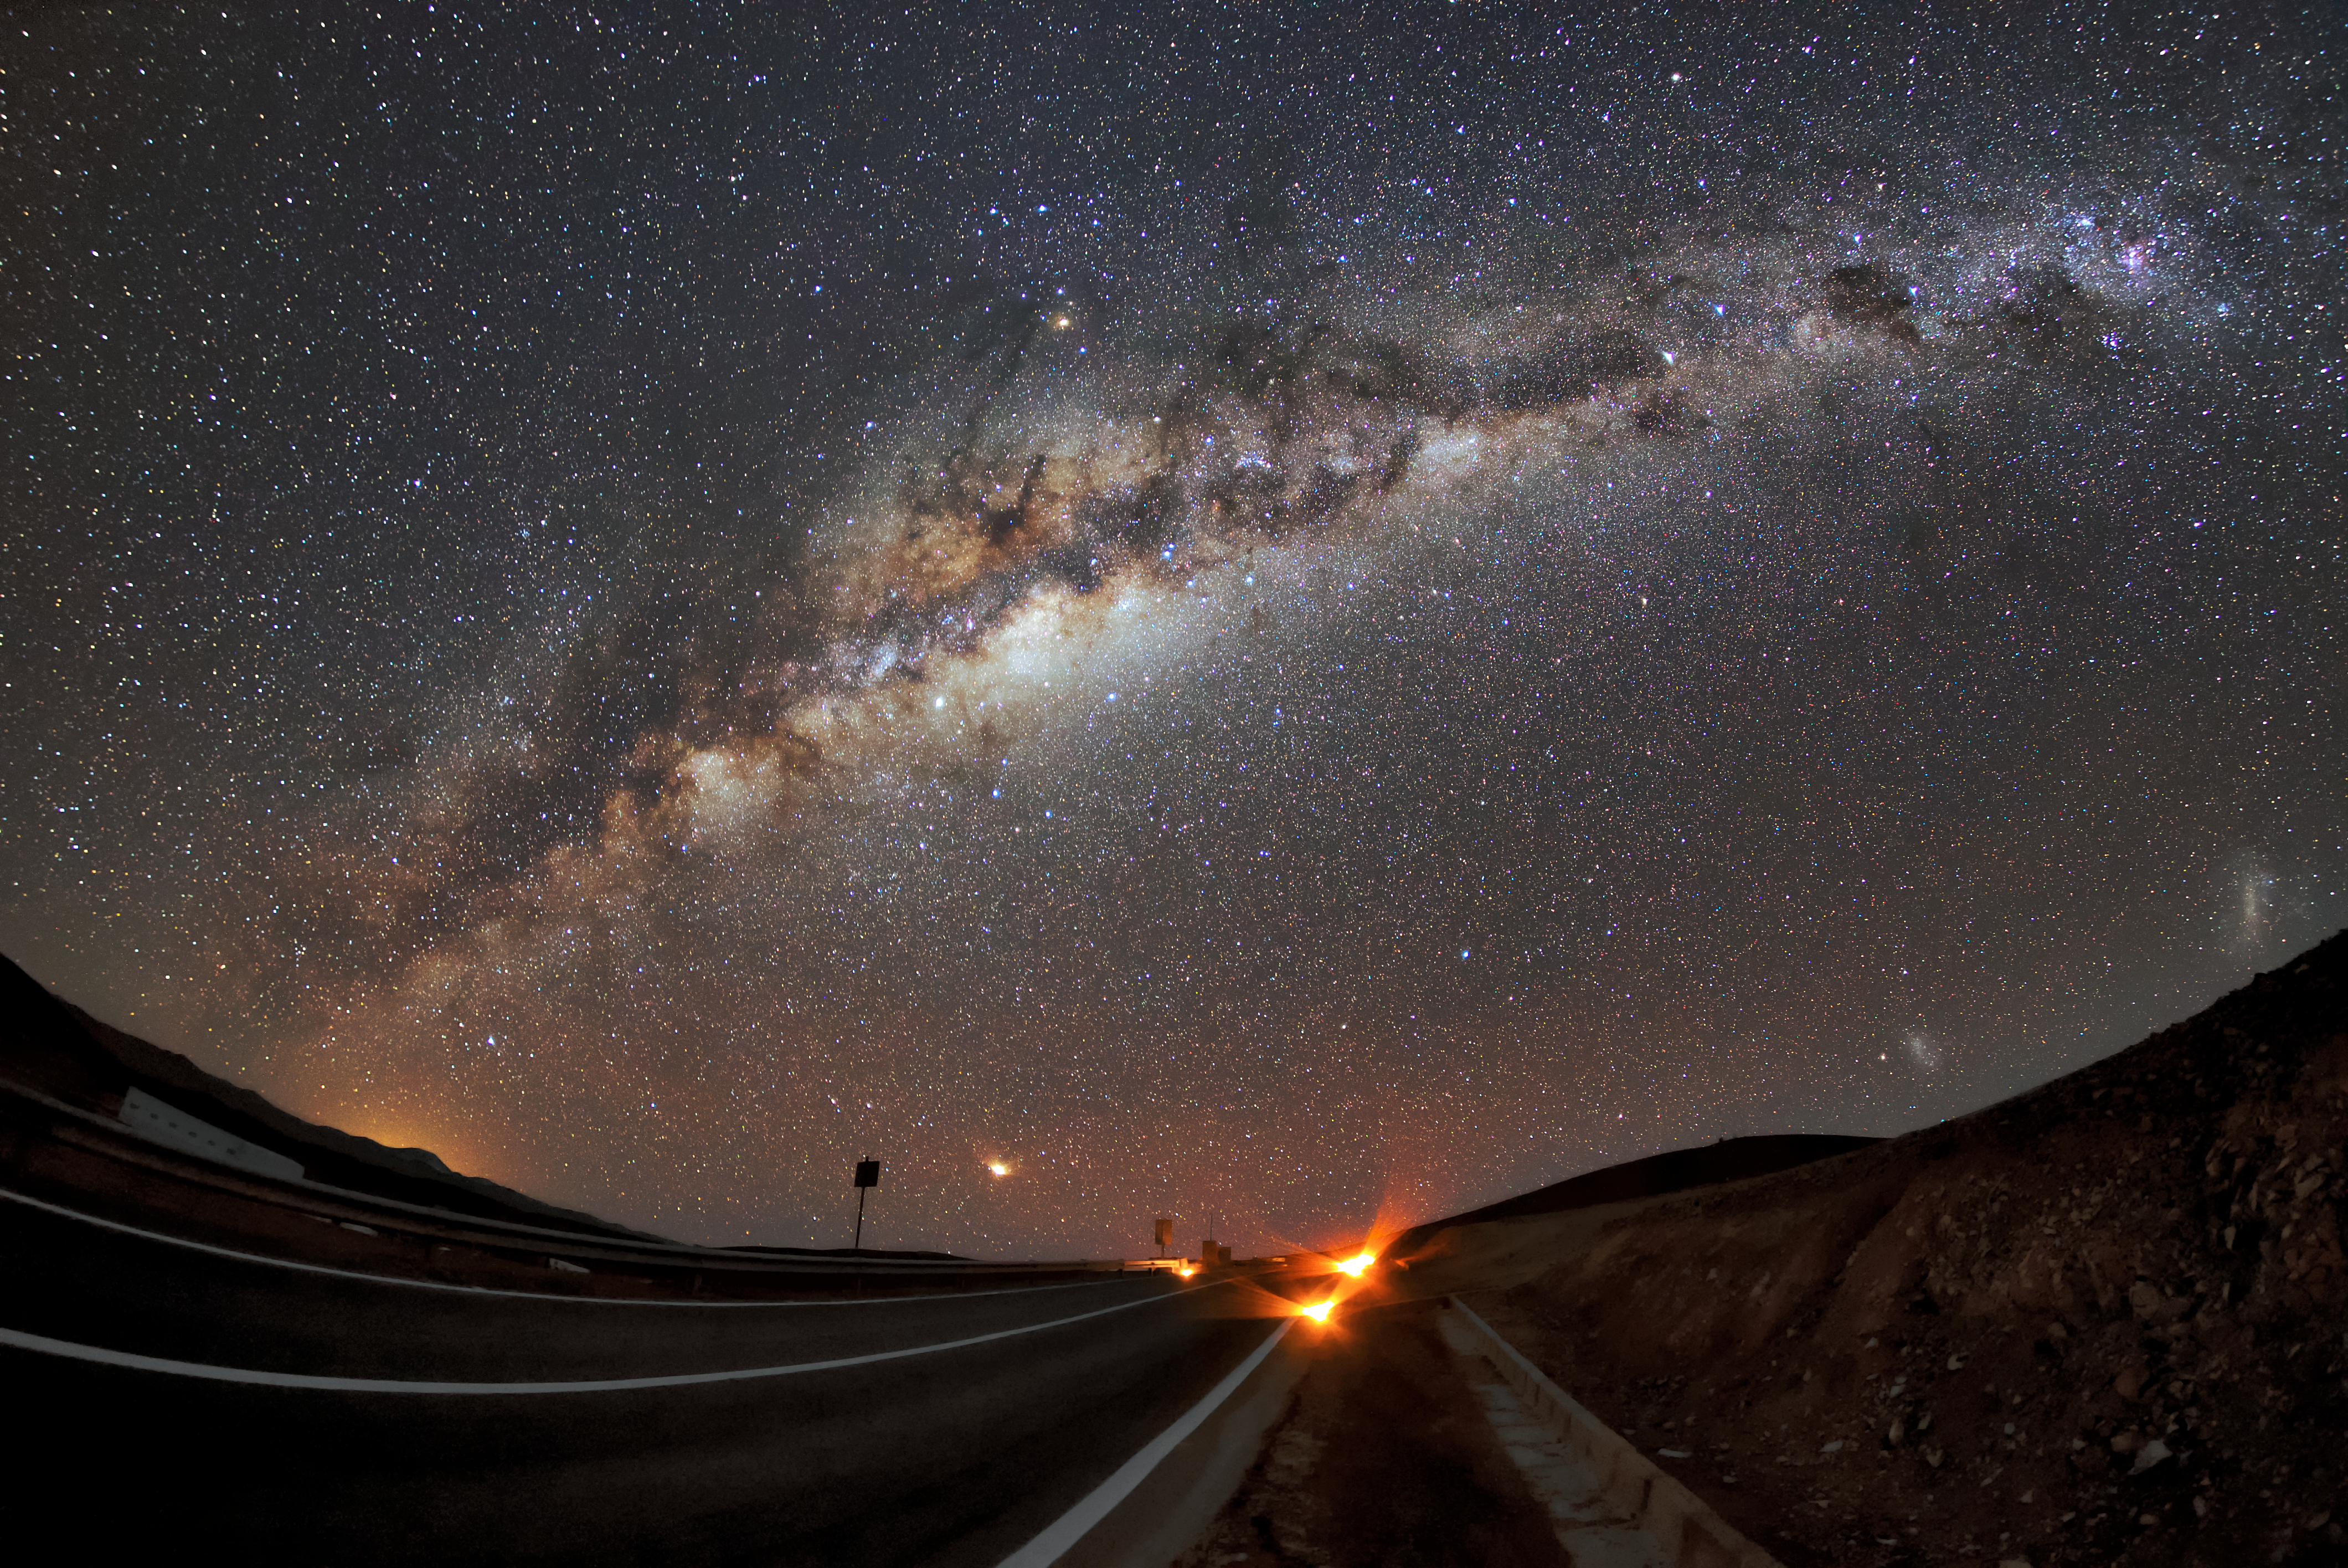

Cosmic arc

The Milky Way, our own galaxy, stretches across the sky over Paranal, the site of ESO's VLT. Paranal has about 300 clear nights per year, which, combined with the VLT's state-of-the-art technology, allows astronomers to observe the Universe in remarkable detail. An individual unit telescope at the VLT can see objects four billion times fainter than what can be seen with the unaided eye, while combining the telescopes allows astronomers to see details up to 16 times finer than can be discerned with the individual telescopes.

Credit: ESO/Daniele Gasparri (www.astroatacama.com)